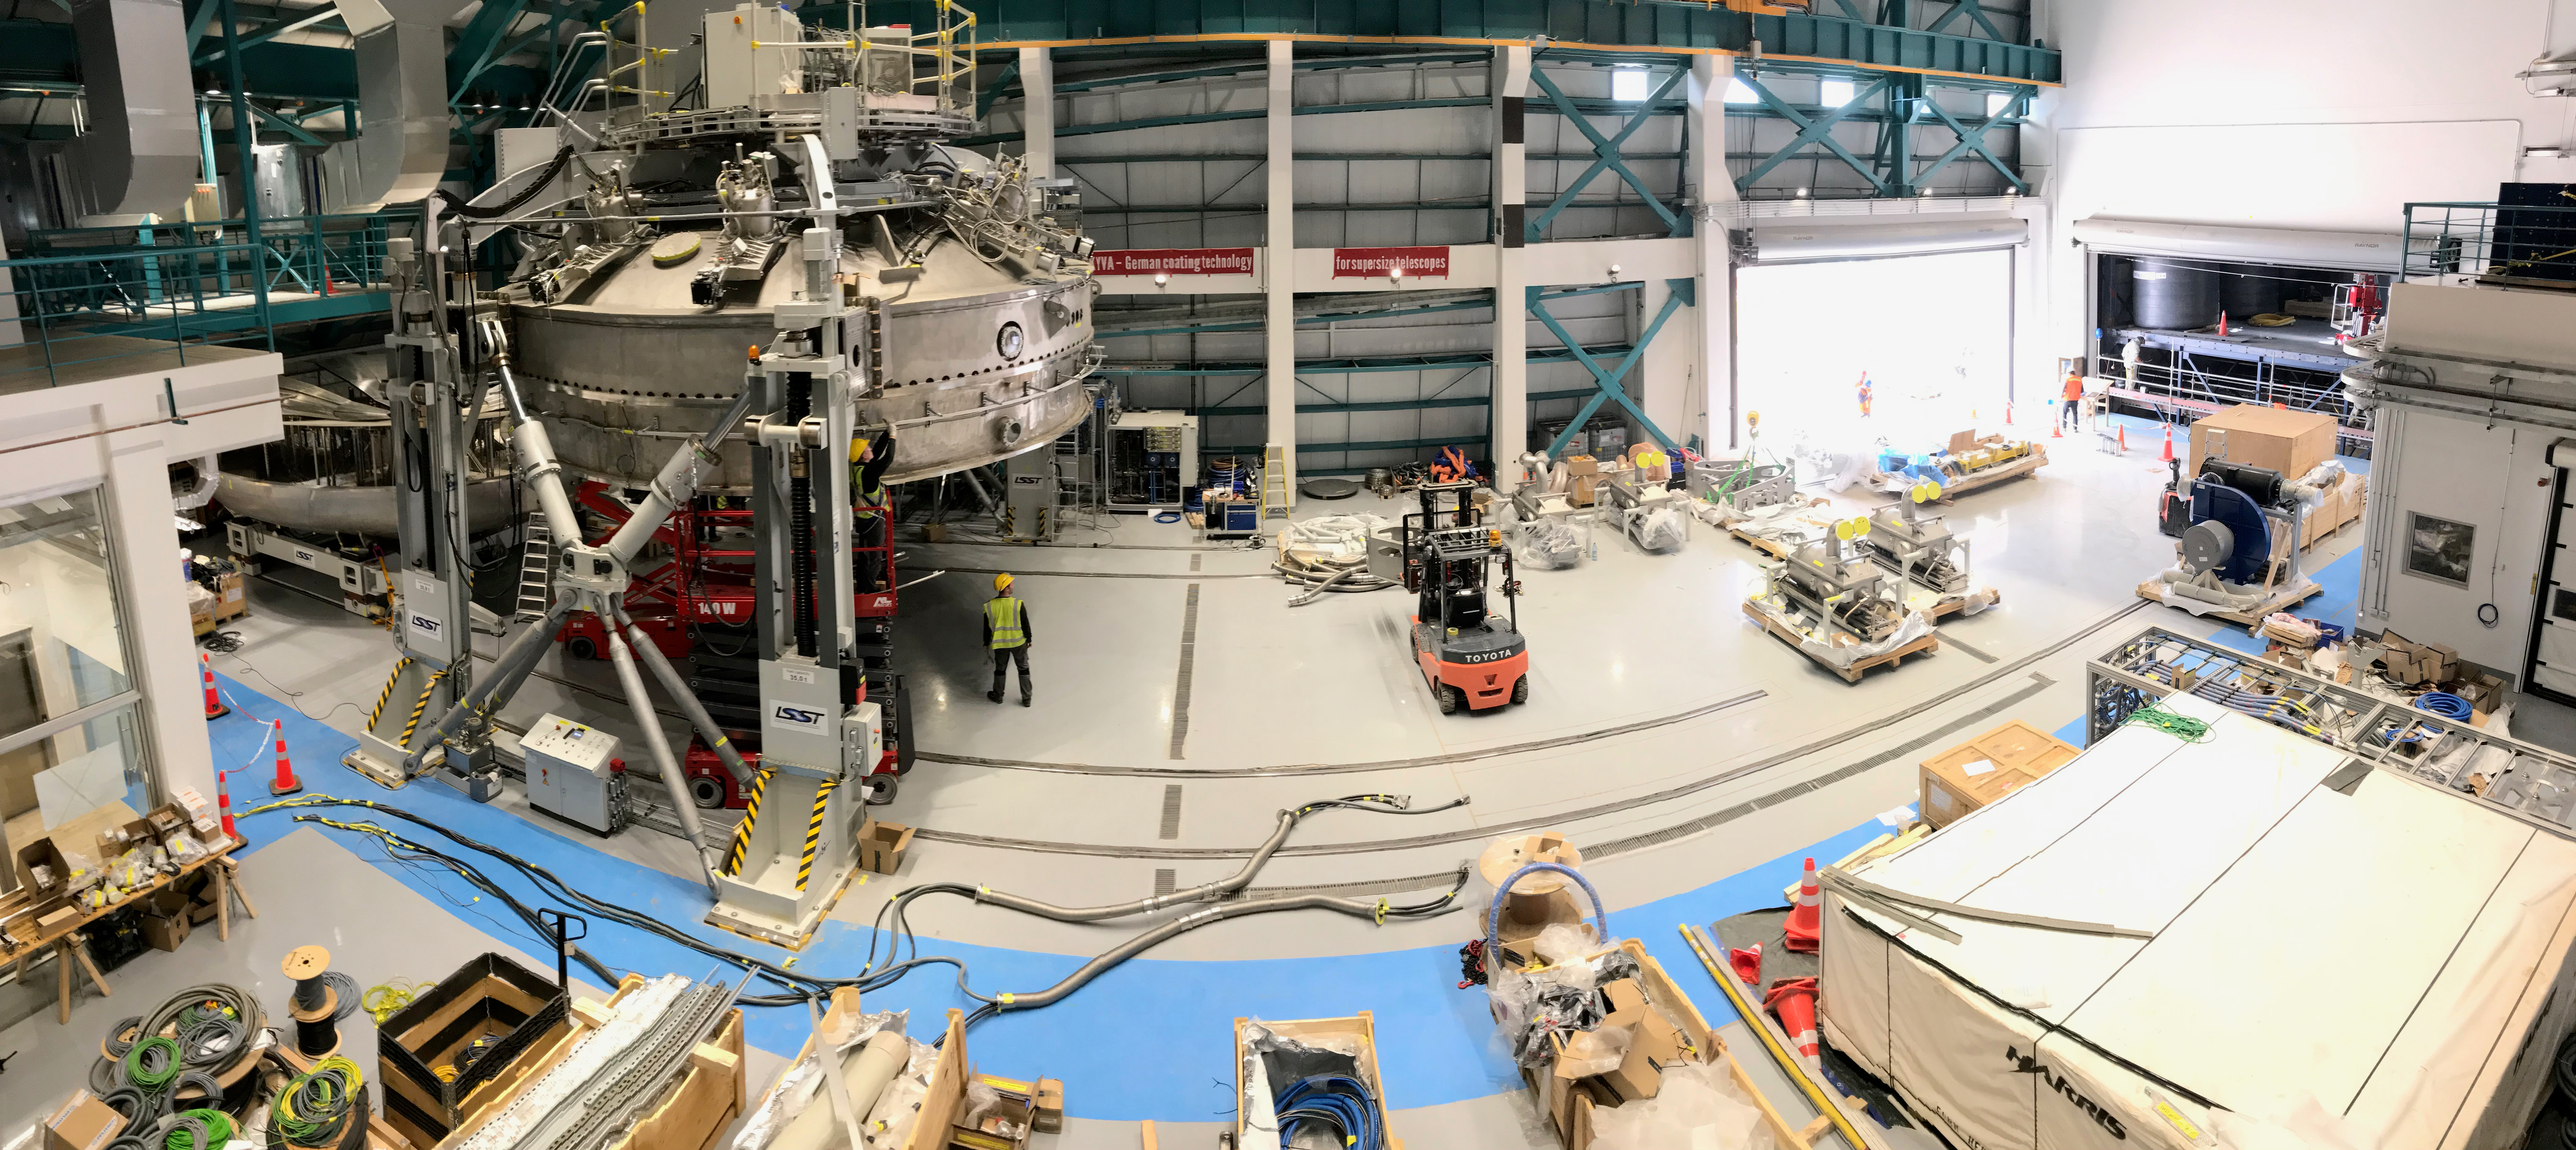

Coating Plant Assembly on Summit

A crew from Von Ardenne, the LSST Coating Chamber vendor, is currently onsite at the LSST summit facility building, performing work on the Coating Chamber, which arrived at the summit in November 2018. According to Tomislav Vucina, LSST Coatings Engineer, "The LSST Coating Chamber will be the largest, most modern, and most powerful mirror coating mechanism used by any telescope in the world." The Coating Chamber, which was constructed in Germany, is now beginning a six-month program of “assembly, integration, and commissioning,” which refers to installation of all components of the Coating Plant, and the testing necessary to ensure that everything works the way it’s supposed to. After final acceptance, and after both LSST mirrors arrive, the Coating Plant will be used to coat the Primary/Tertiary Mirror (M1M3) with aluminum, and the Secondary Mirror (M2) with silver.

Credit: Rubin Observatory/NSF/AURA